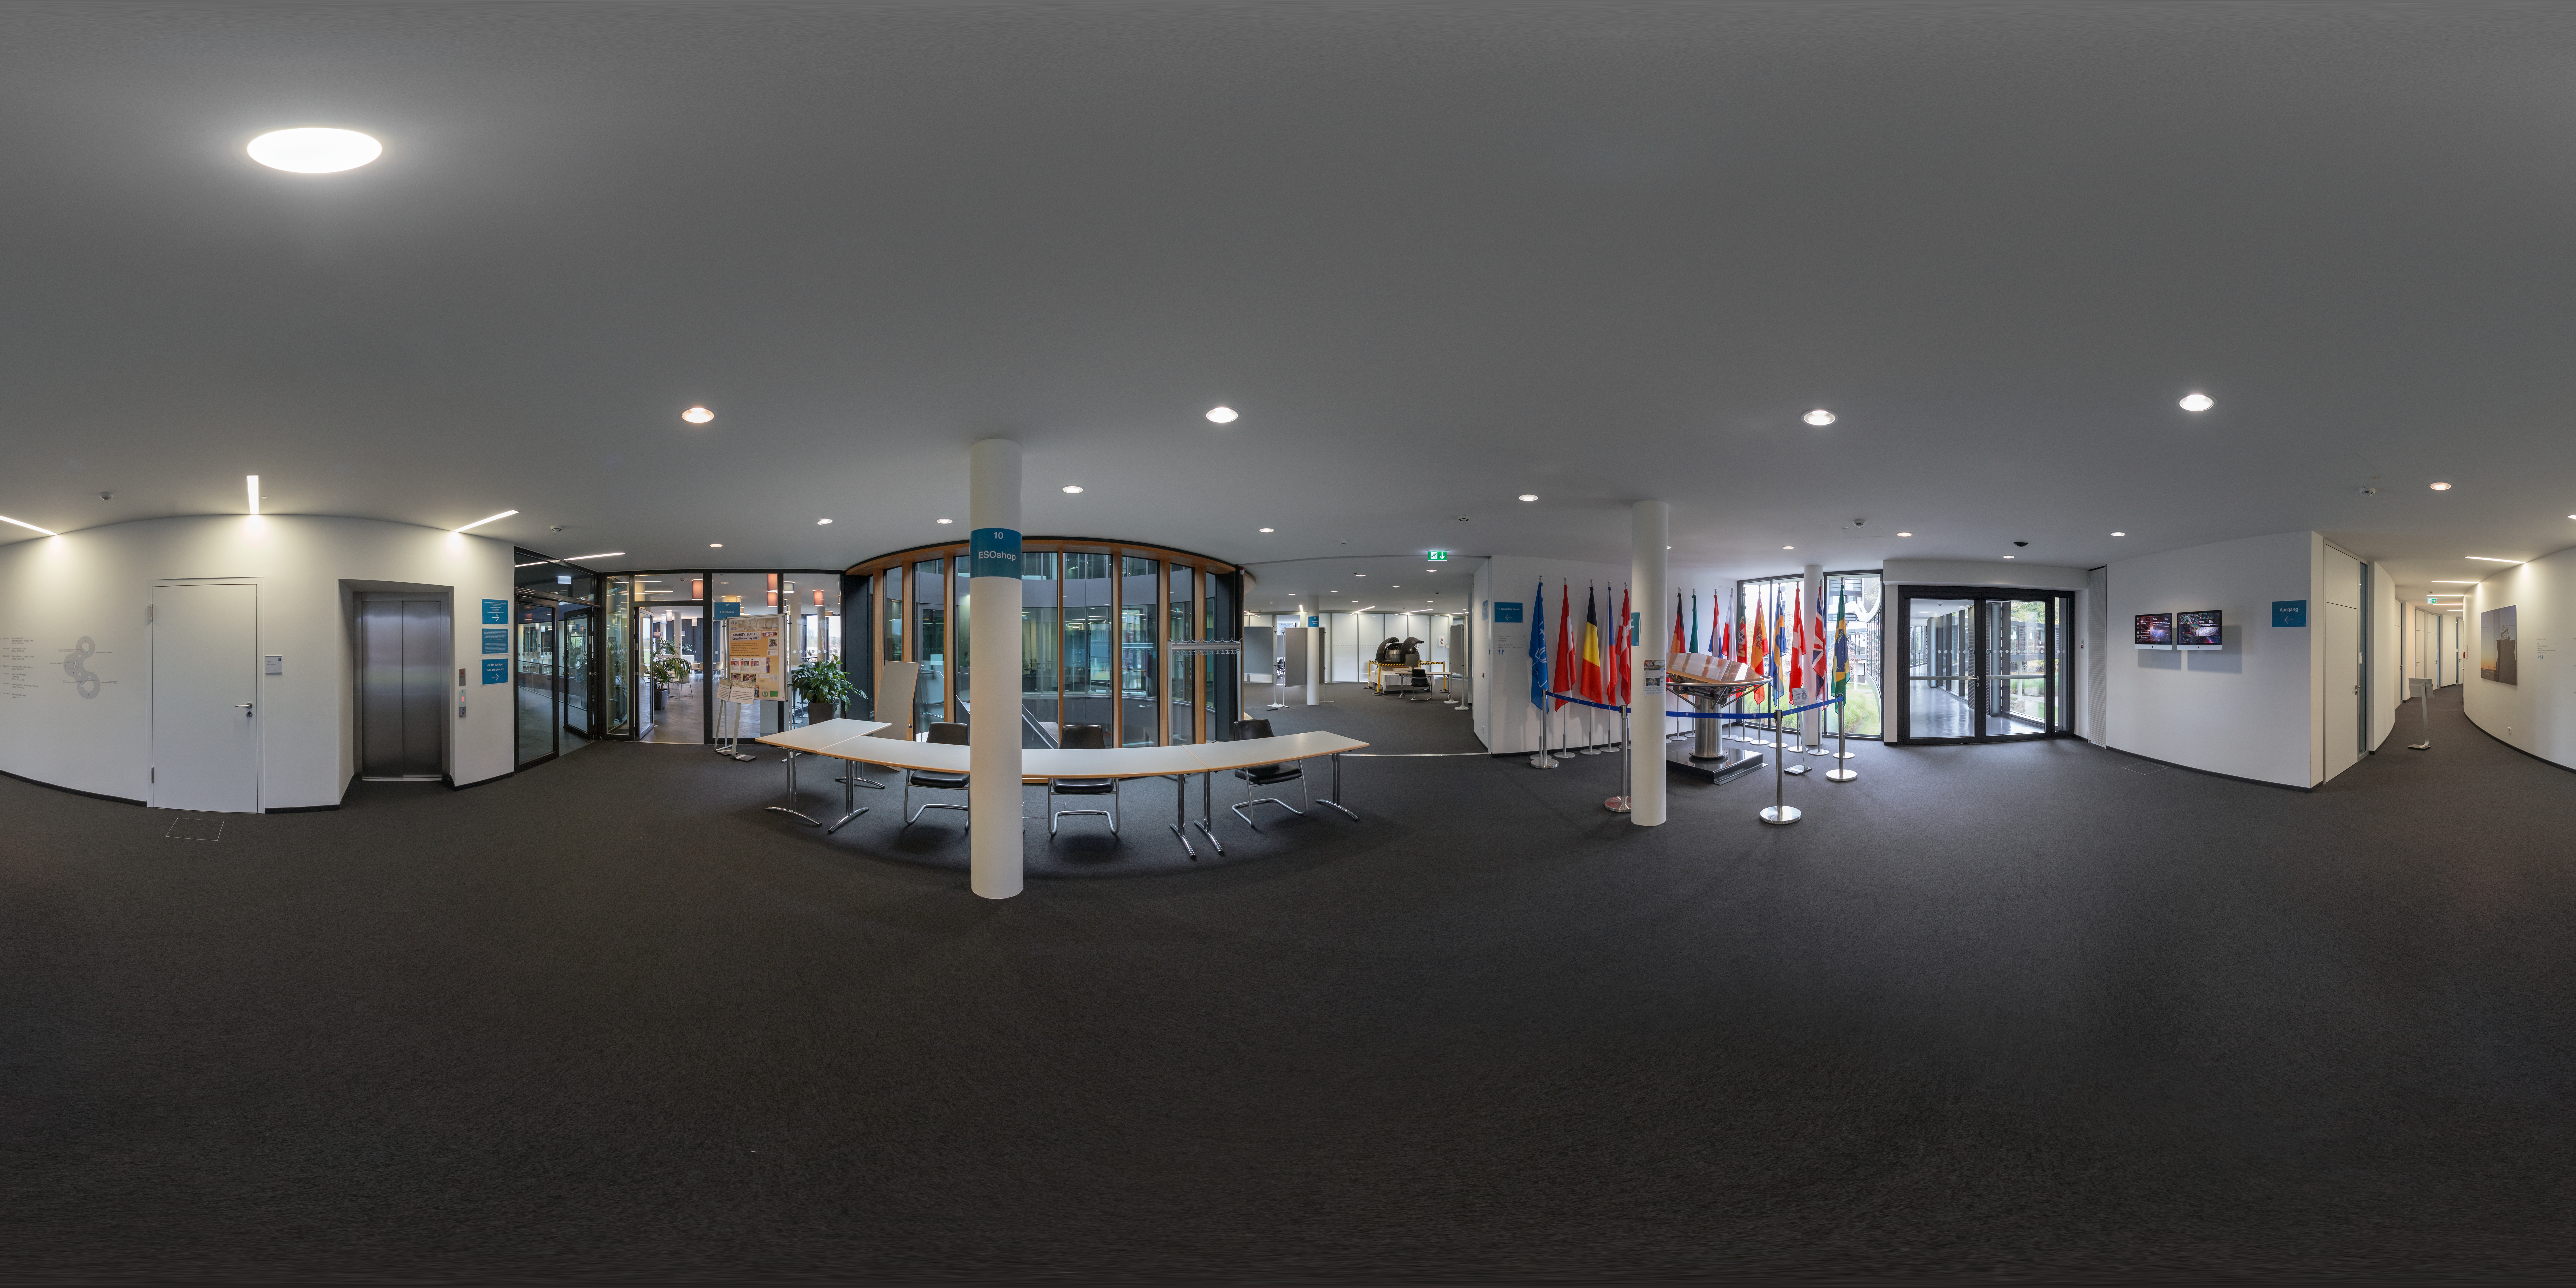

Between flags and new building cafeteria at ESO Headquarters

This 360 degree panorama shows the flags of ESO's member states along with the prototype for one of the mirror segments on ESO's Extremely Large Telescope (ELT) (right) at the entrance to the New Building at ESO Headquarters. The space is set up in this photo for the 2017 Open House Day, held annual at the ESO Headquarters in Garching bei München, Germany.

Credit: ESO/P. Horálek